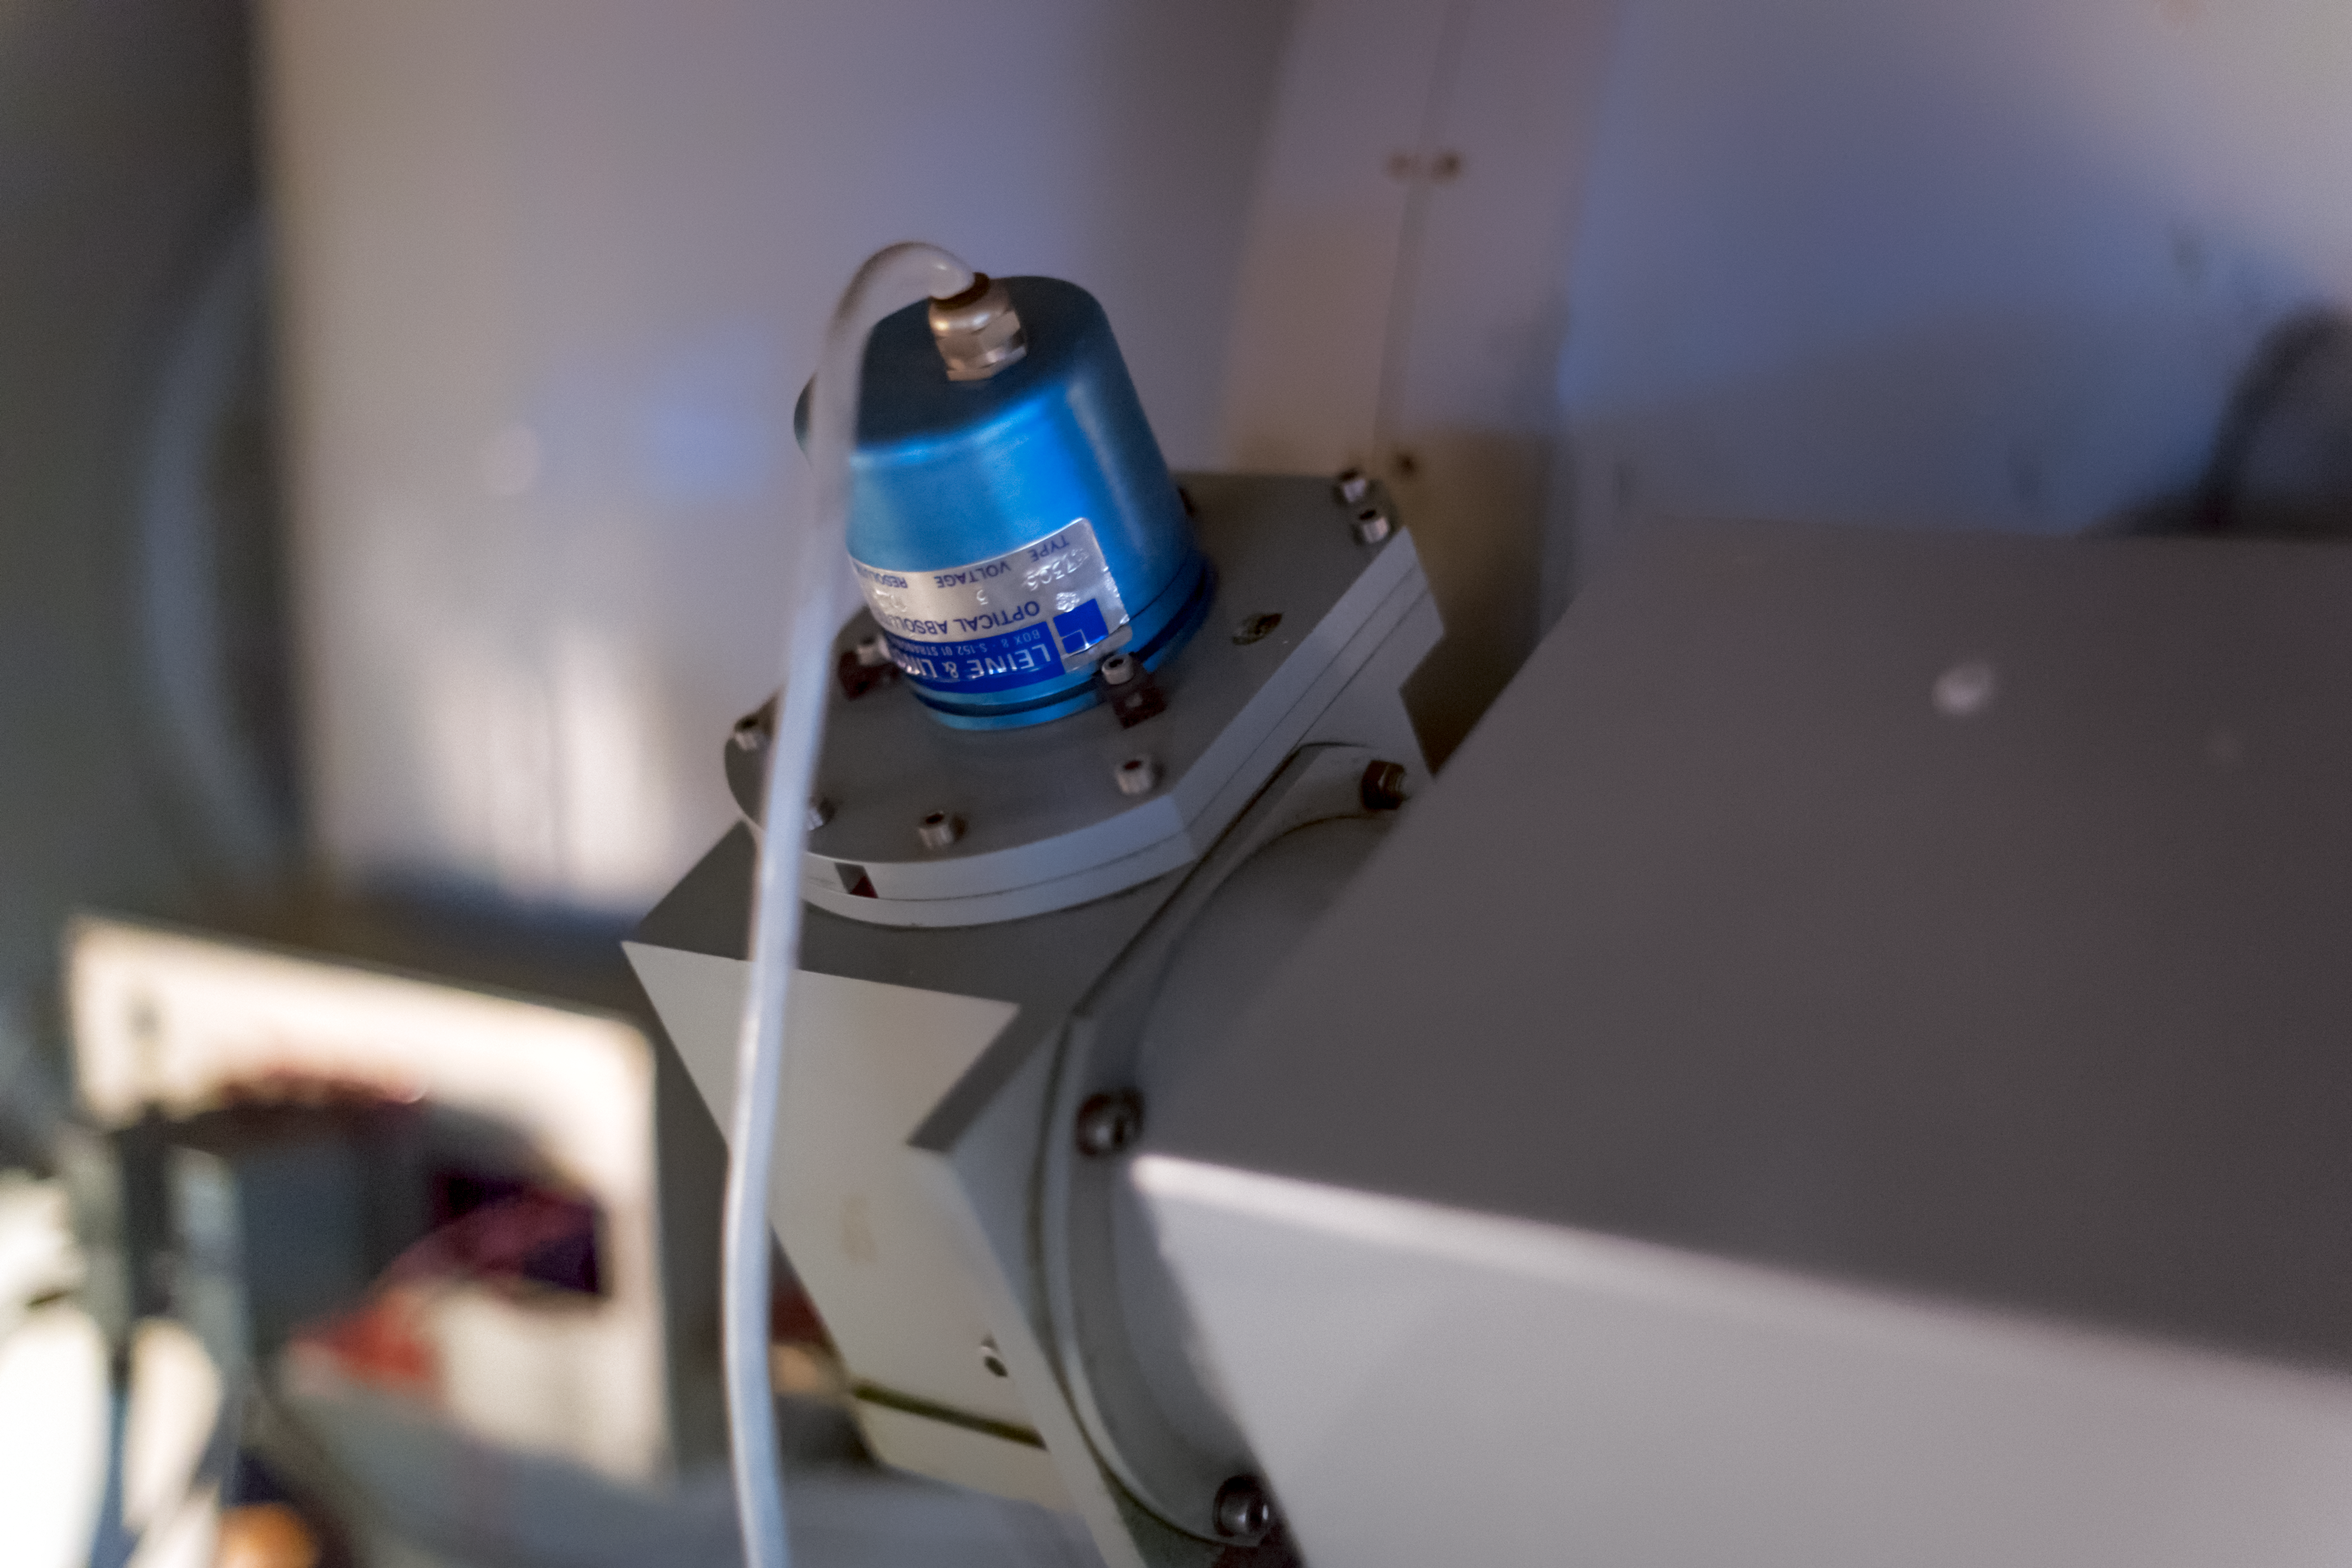

Receiving data

Detail of the decomissioned Danish 0.5-metre telescope at the La Silla Observatory.

Credit: ESO/ P. Horálek